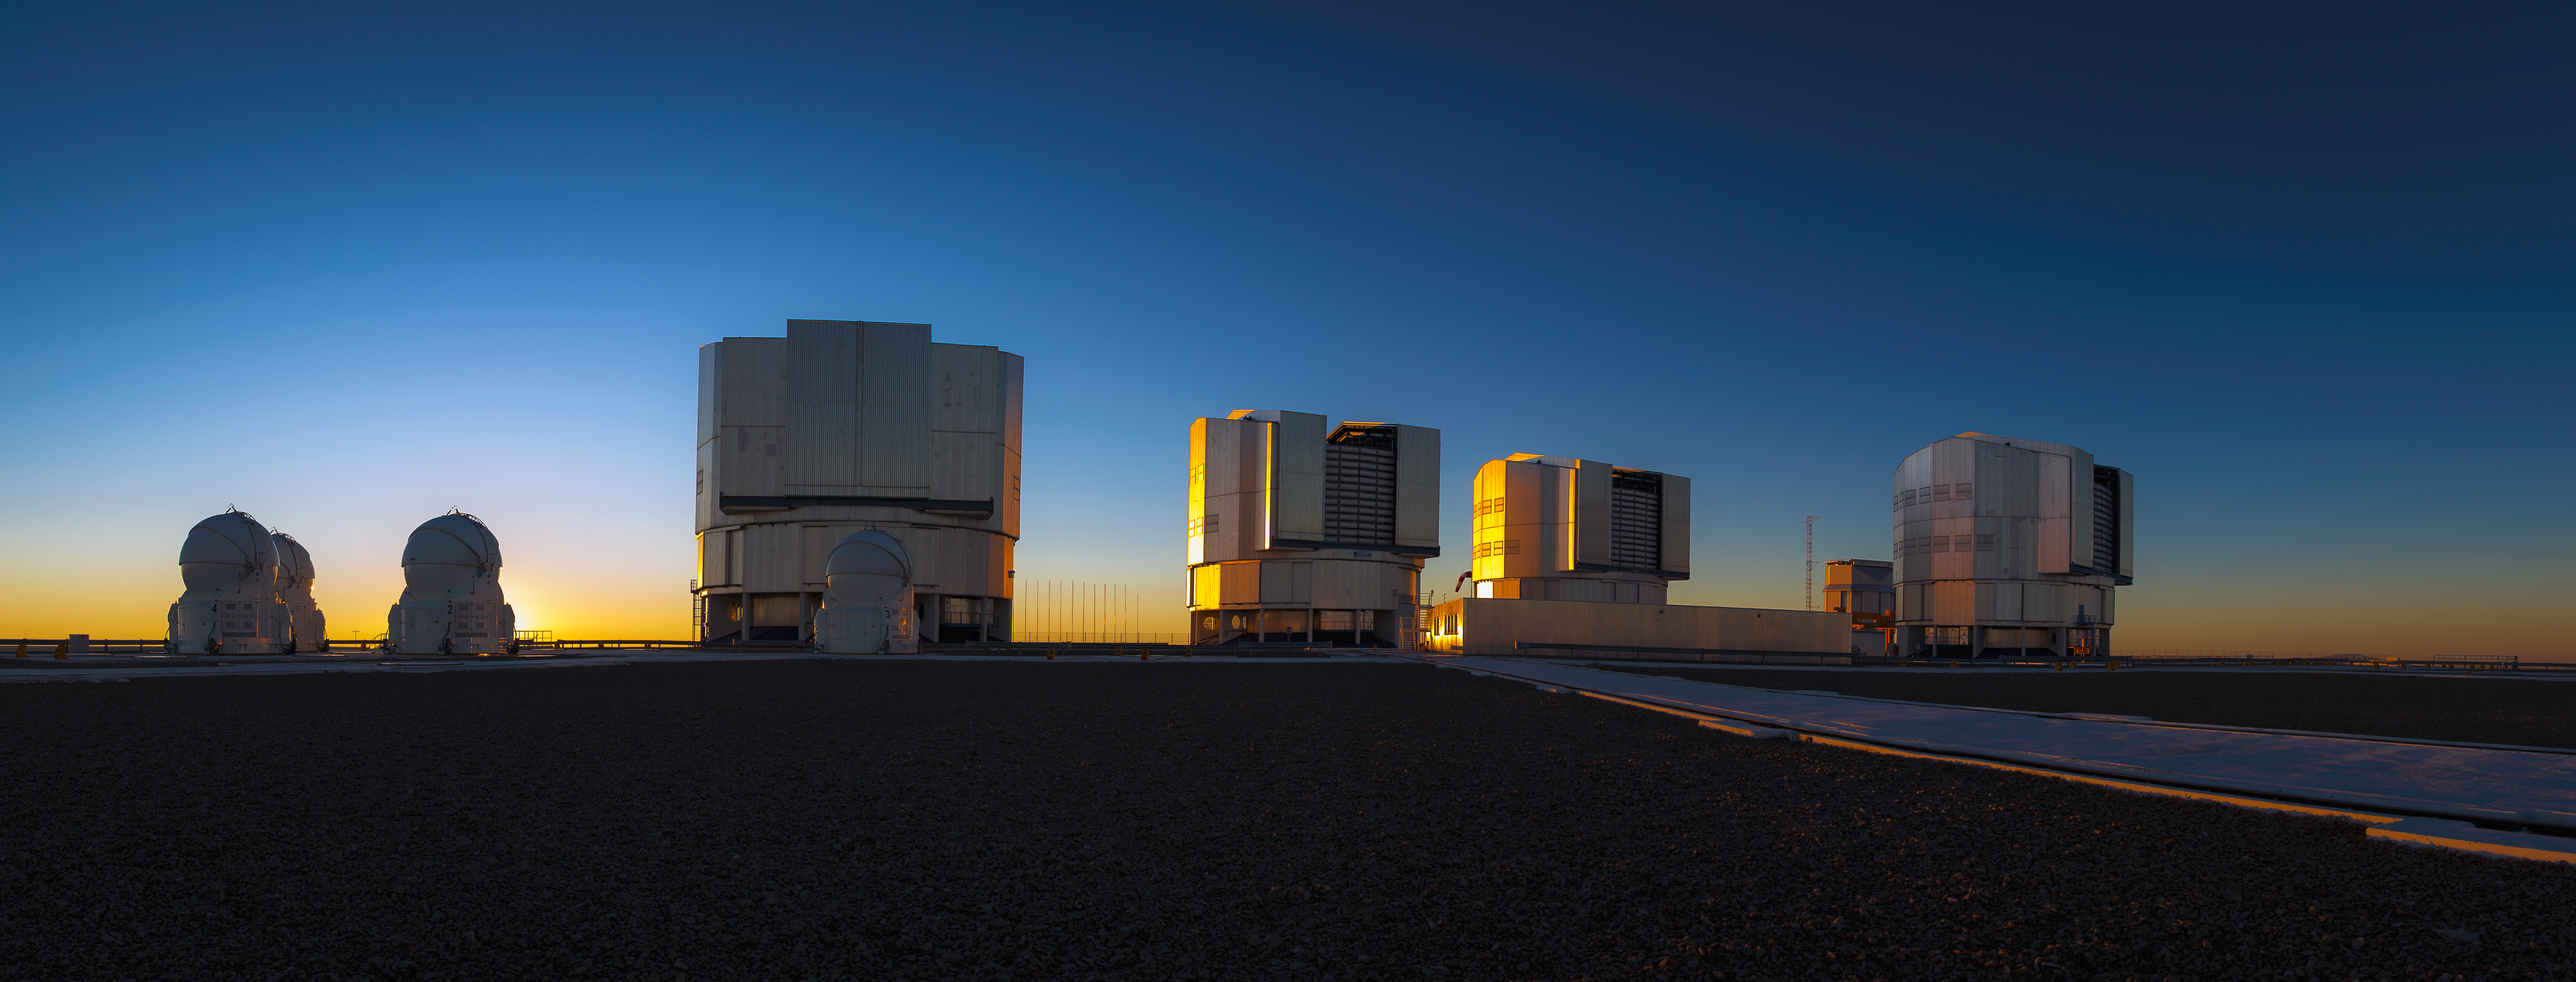

Very Large Telescope at sunset

This stunning wide angle image shows ESO's Very Large Telescope (VLT) as the sun sets over the site at Paranal in Chile's Atacama Desert.

Visible here are the four Unit Telescopes with mirrors 8.2 metres in diameter and the four moveable 1.8-metre diameter Auxiliary Telescopes.

Credit: John Colosimo (colosimophotography.com)/ESO